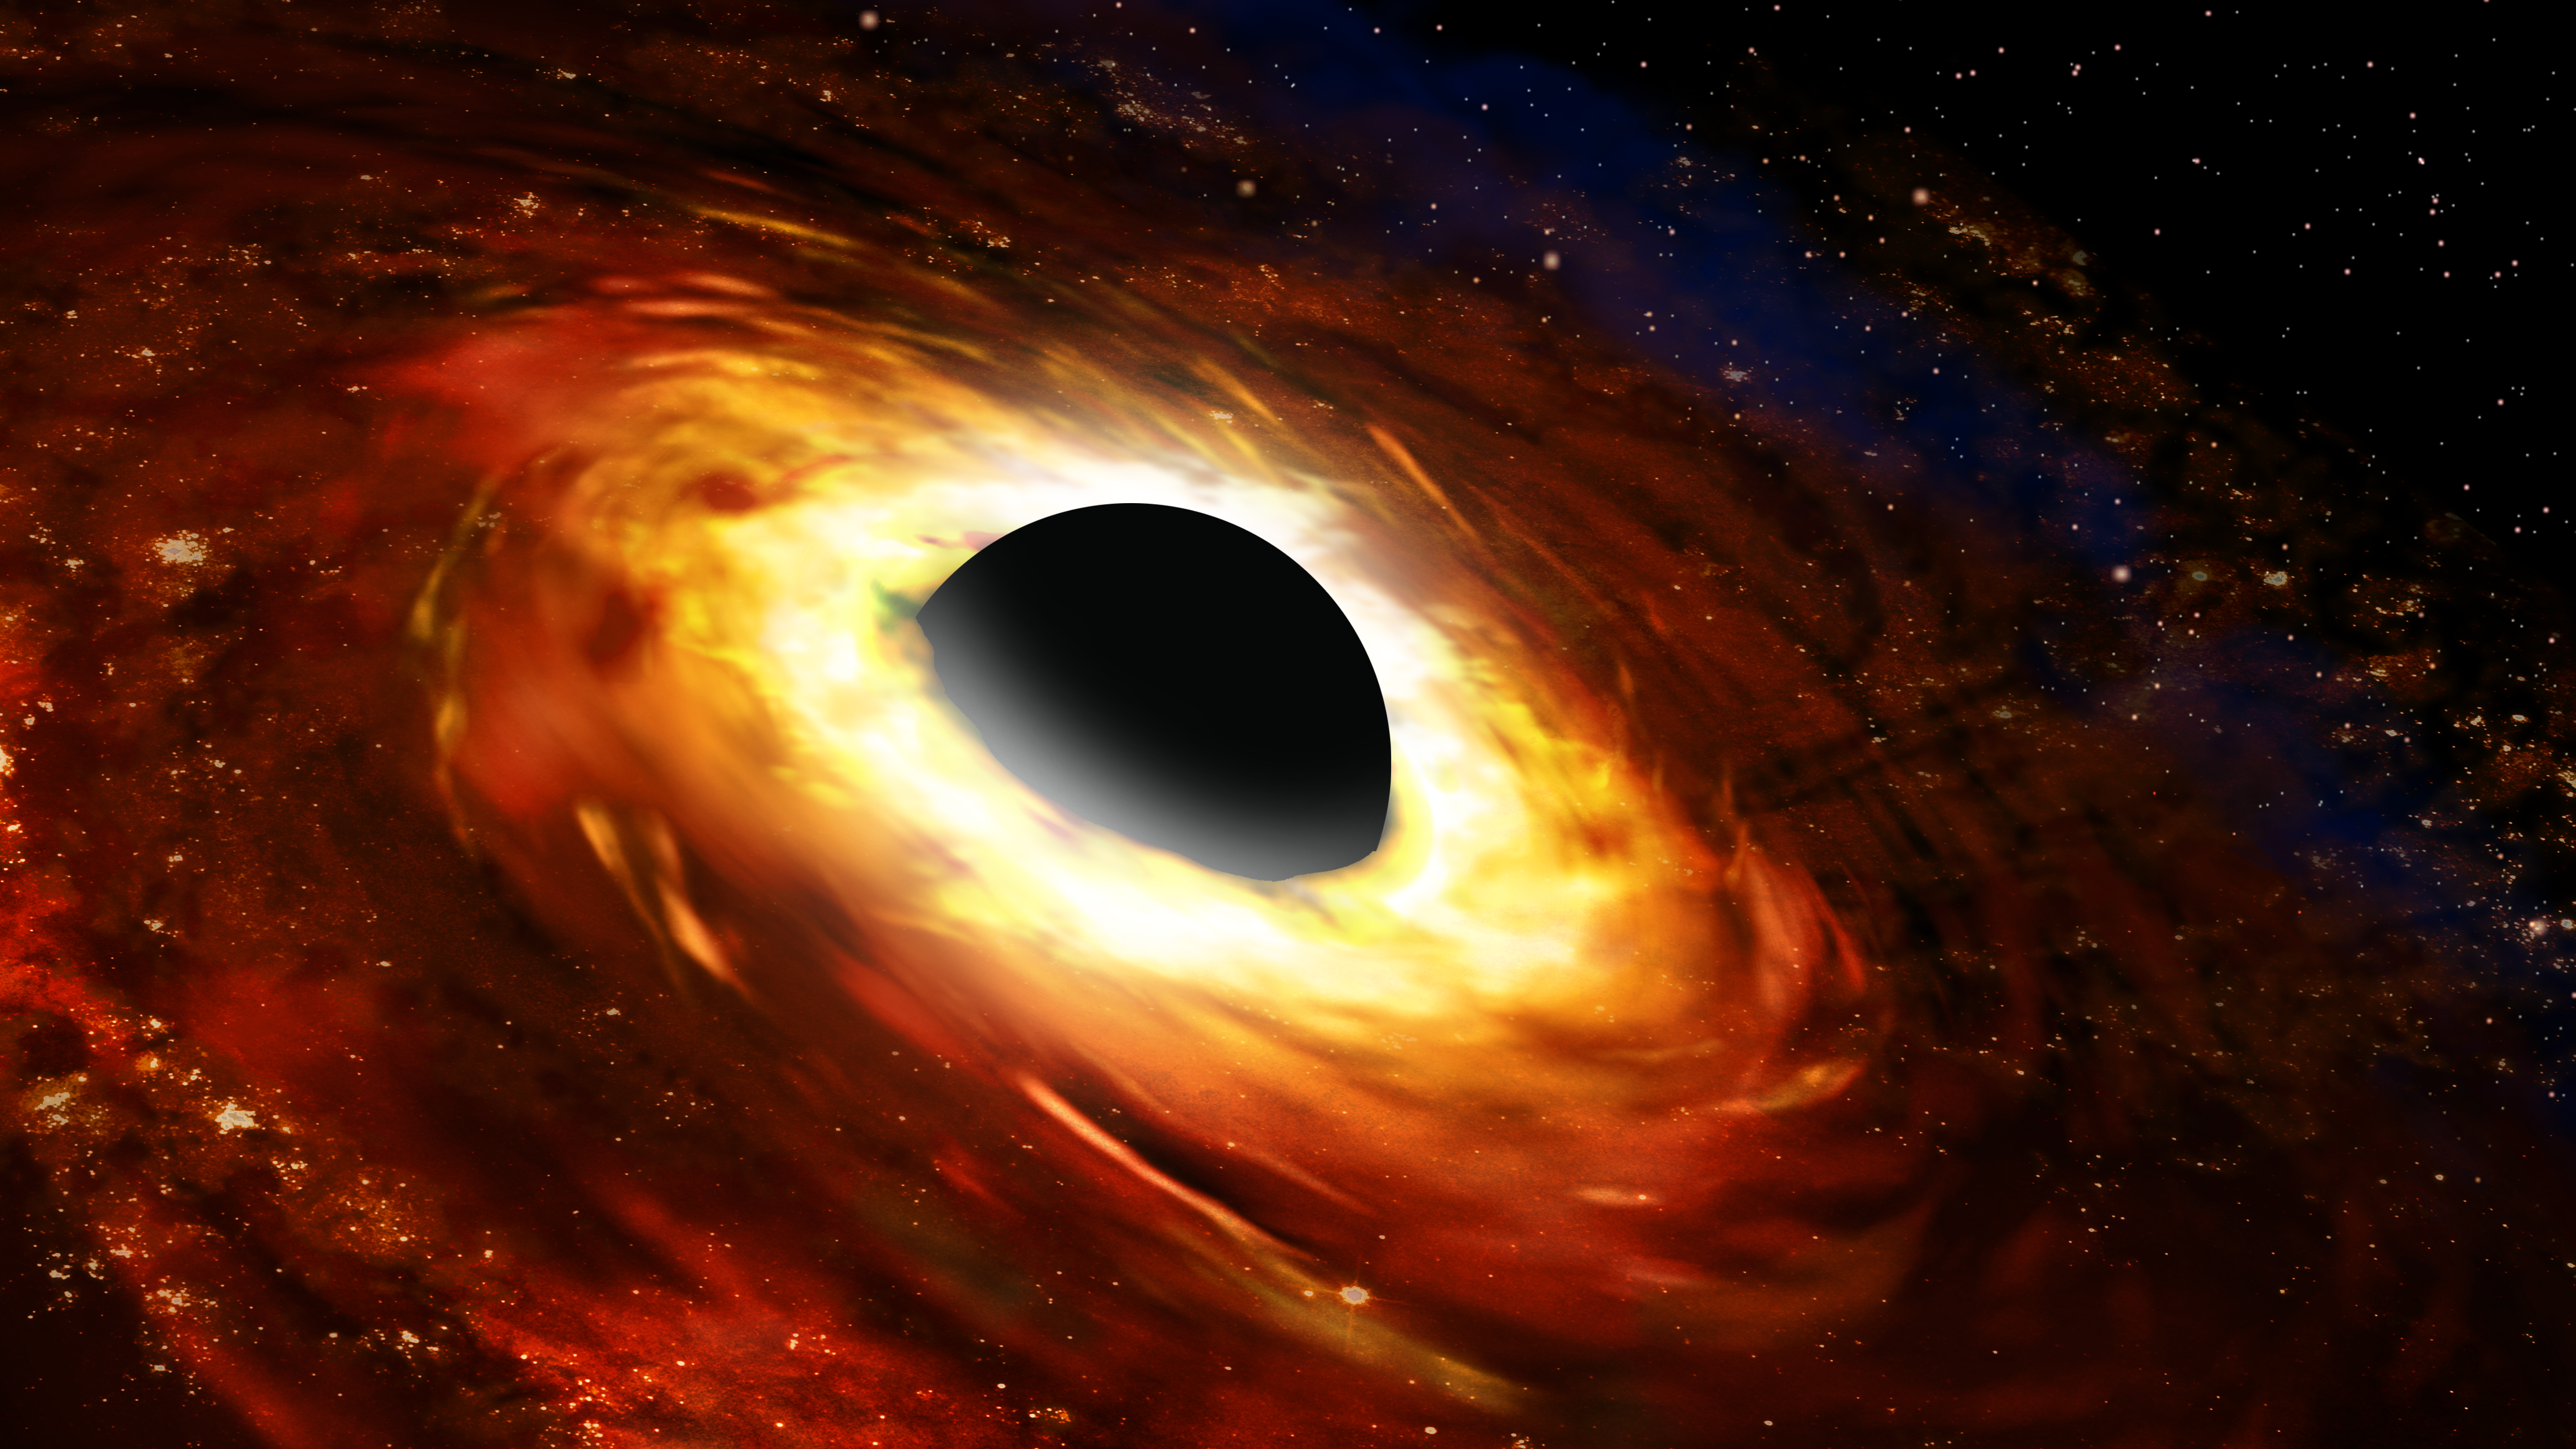

Artist's impression of a black hole and accretion disk

Supermassive black holes are found at the center of galaxies, chomping on gas and dust that gets pulled into their strong gravitational field. They are surrounded by a hot, swirling accretion disk of material.

Credit: NOIRLab/AURA/NSF/P. Marenfeld